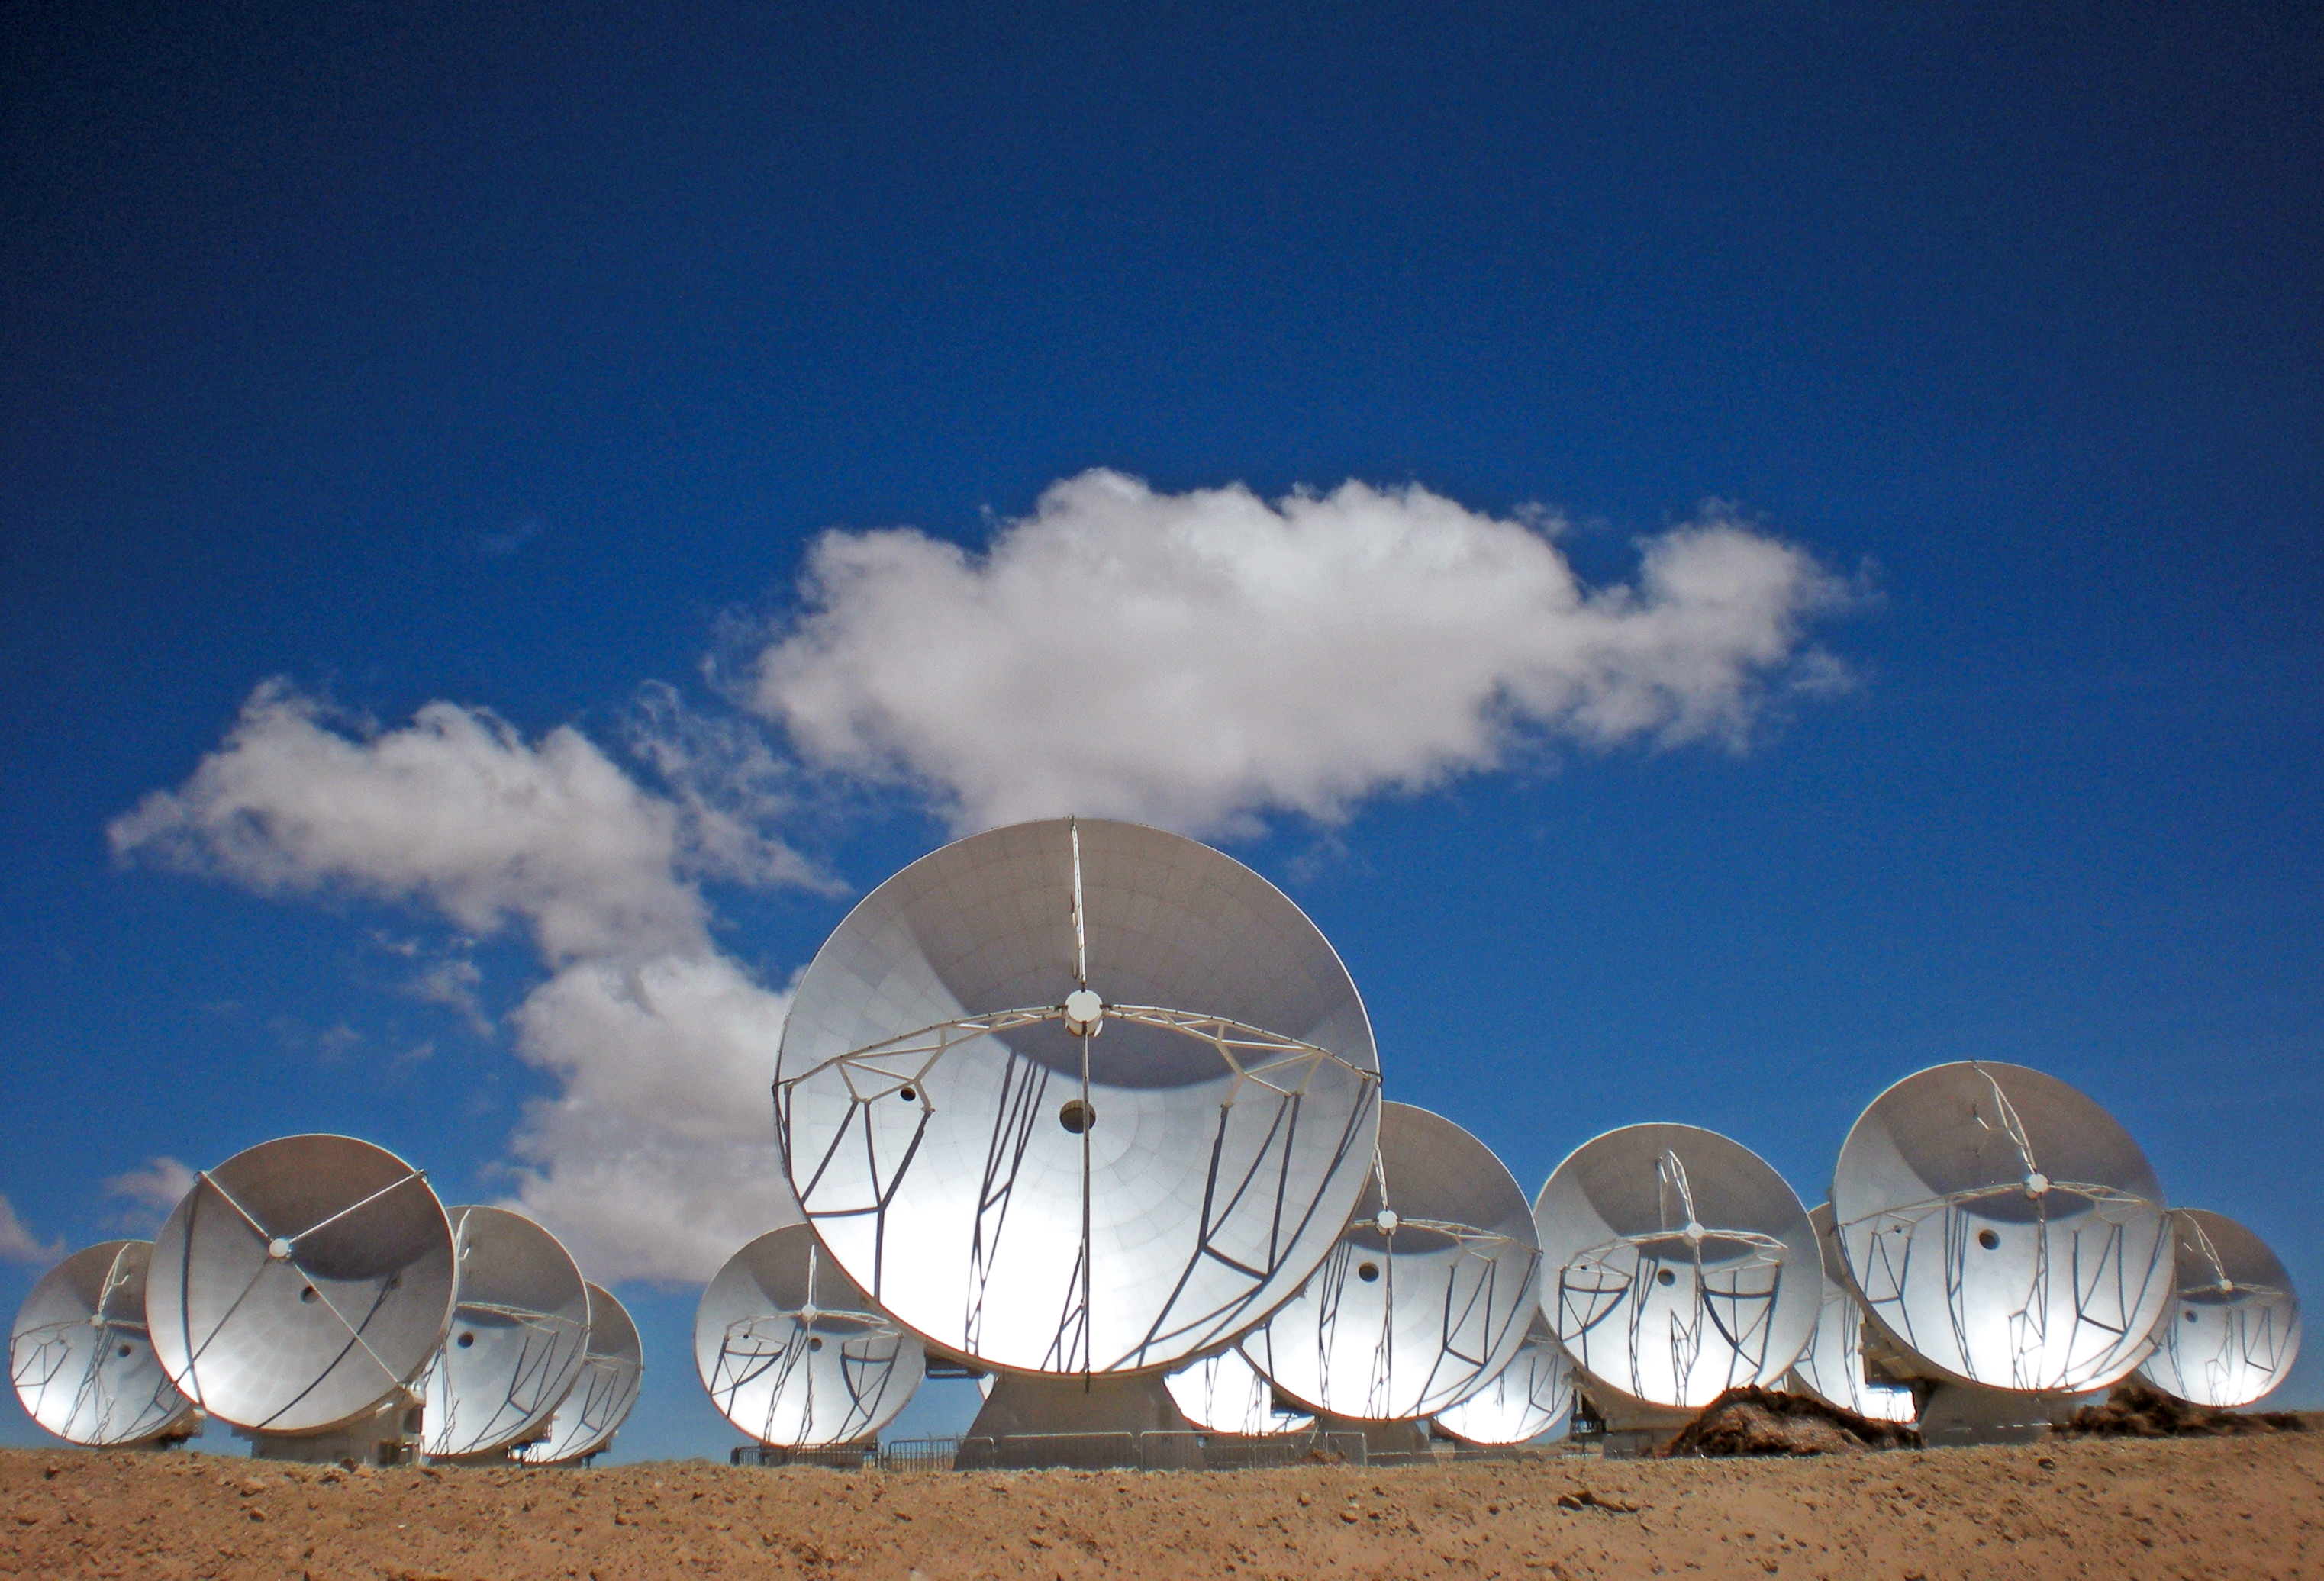

Bold ALMA antennas

A group of ALMA antennas at the Array Operations Site at 5000 metres altitude. The antennas are designed to withstand the harsh conditions at the high site, where the extremely dry air is ideal for ALMA’s observations of the universe at millimetre- and submillimetre-wavelengths.

Credit: ESO